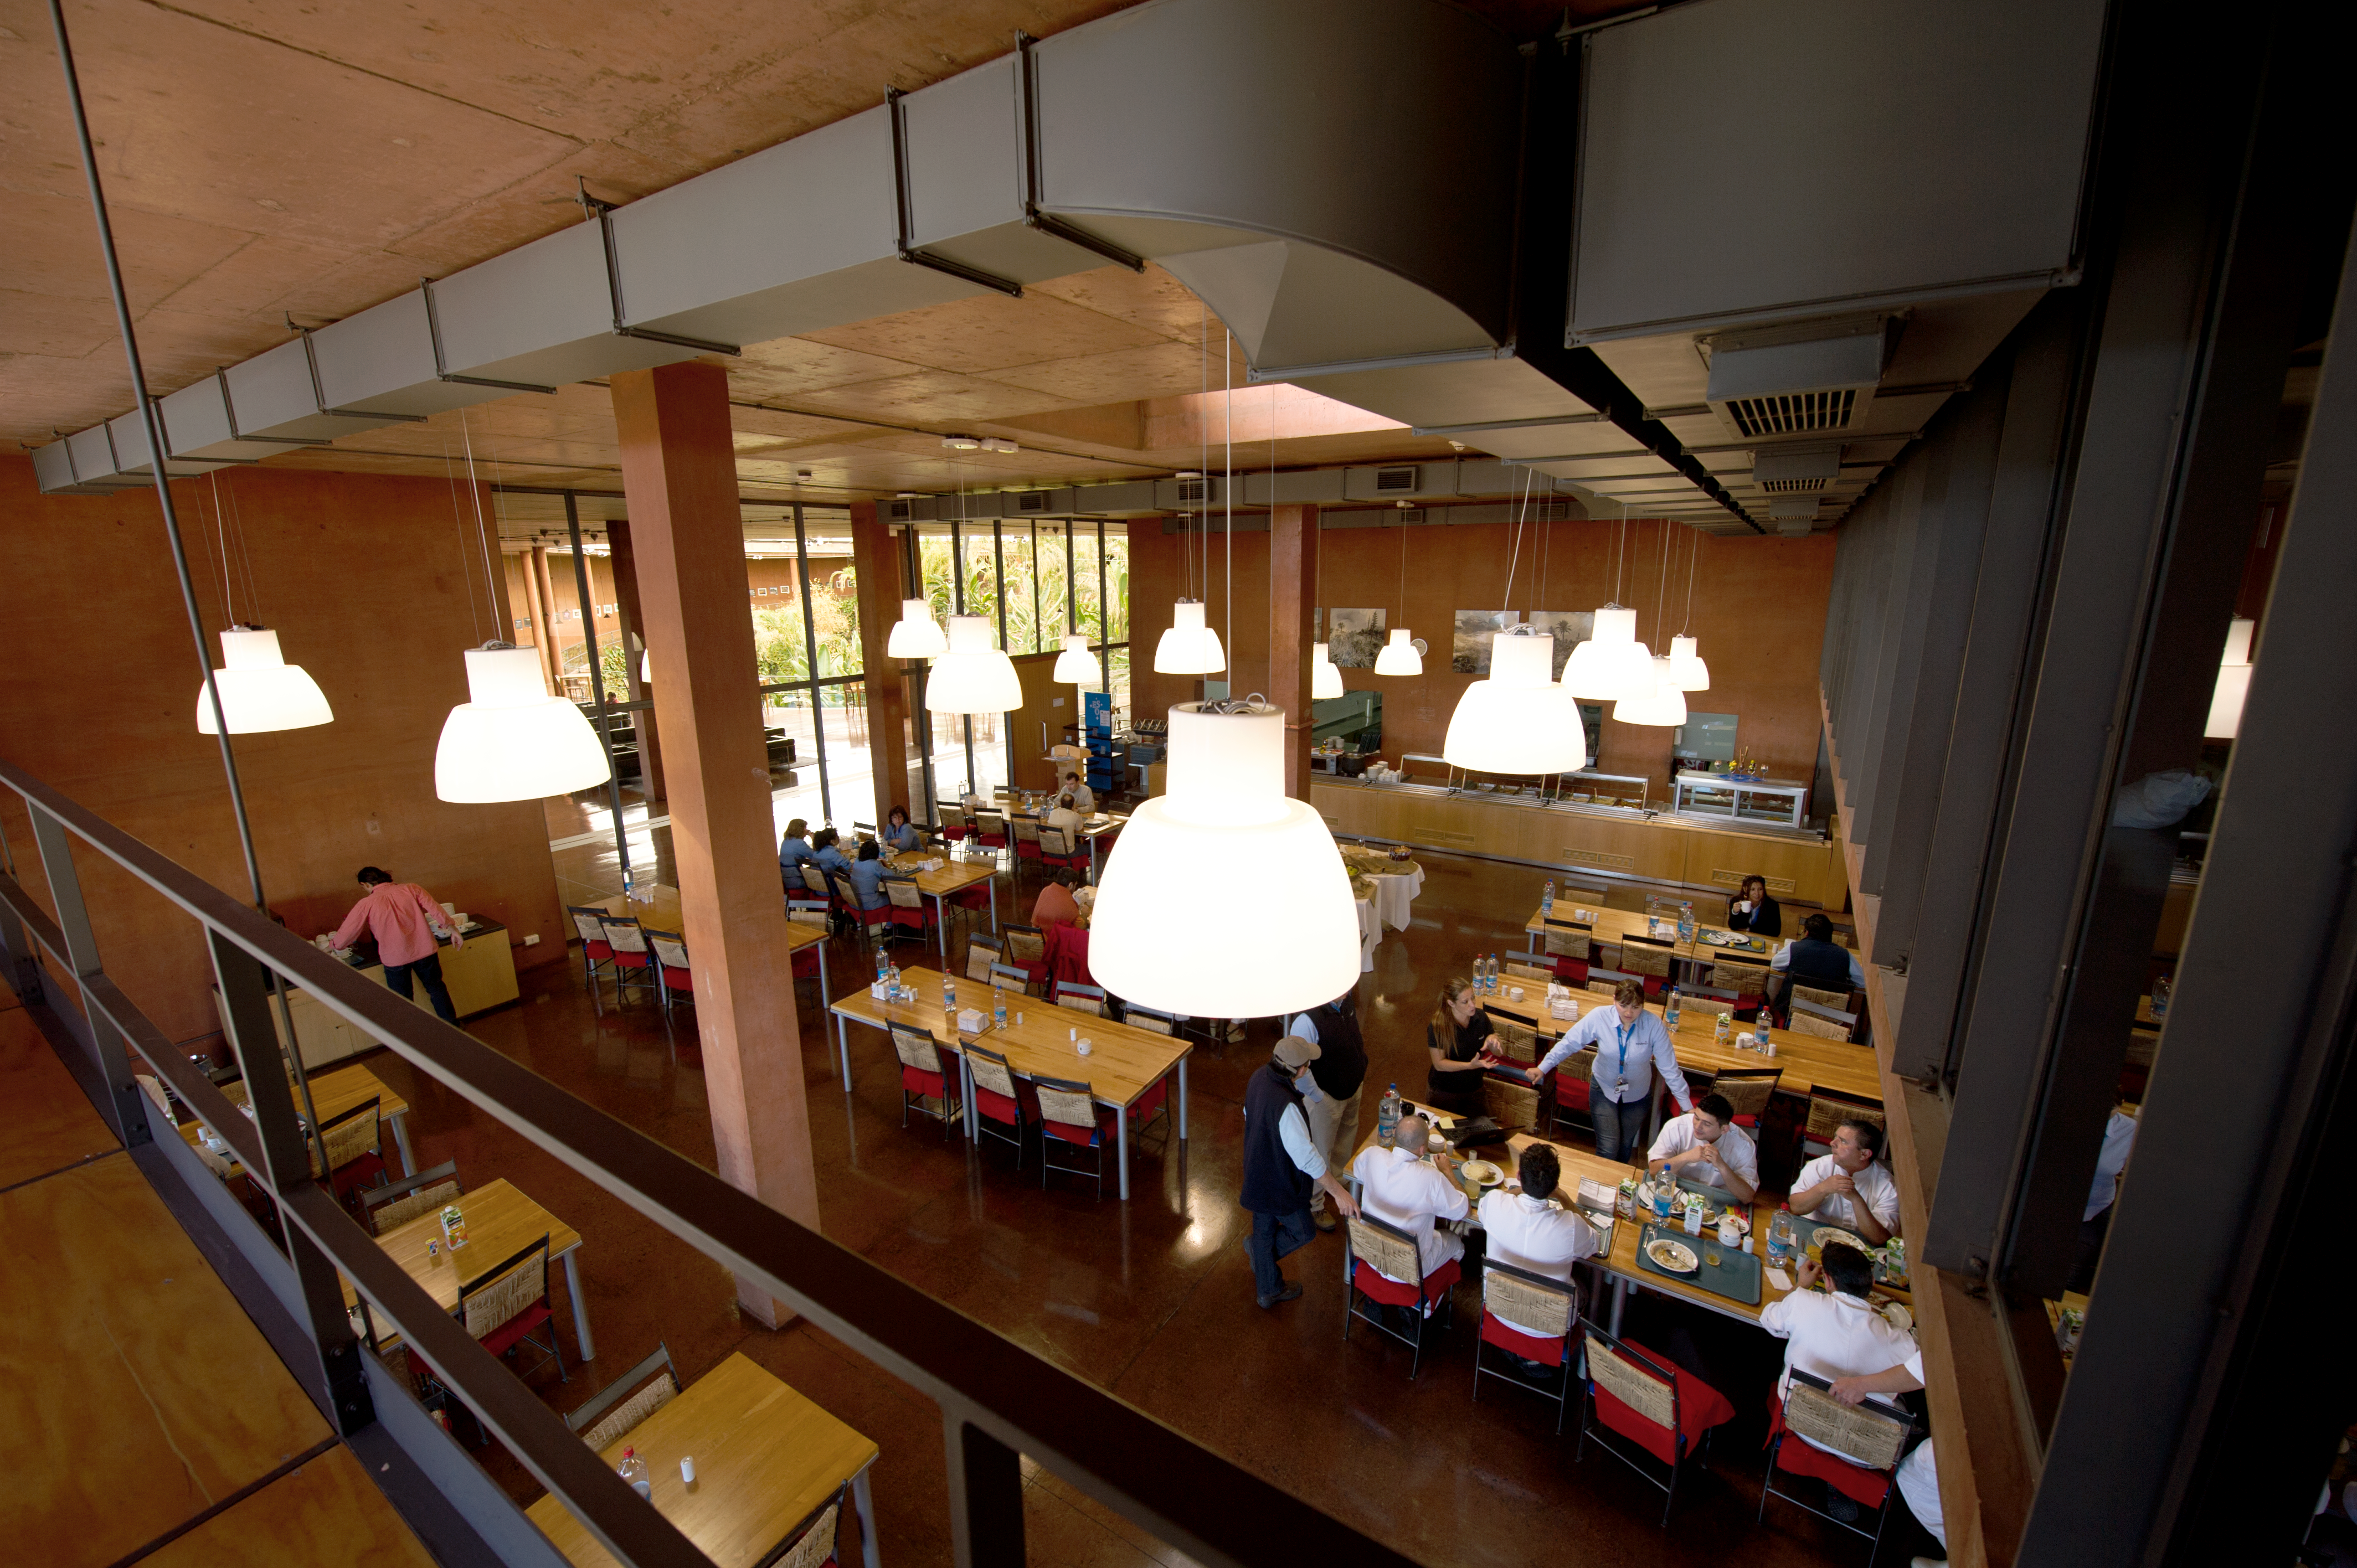

Down time

ESO astronomers enjoy some rest and relaxation at the Residencia.

Credit: ESO/C. Malin